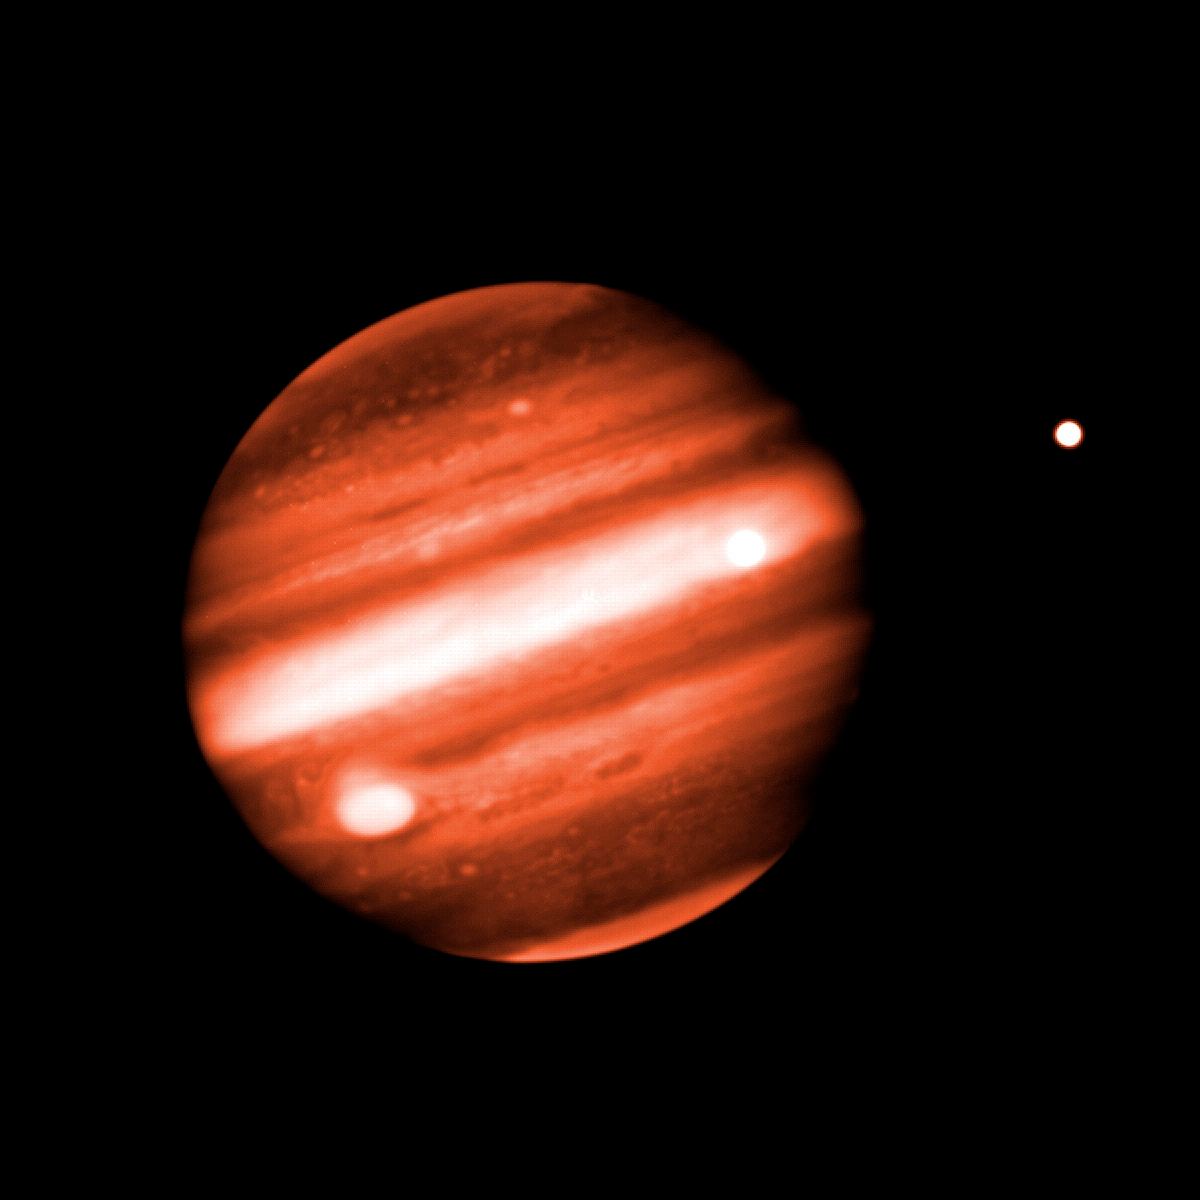

Jupiter in Near-Infrared

Two of Jupiter's Galilean moons are visible in this image as well: Europa is the bright "star" to the right of Jupiter, and Io is the bright spot projected against the equatorial cloud bands towards the right edge of the disk. They can be seen to move in their orbits in the animation. Note: This image is part of an image sequence that demonstrates Jupiter's rotation. This movie can be found here.

Technical Details:
Jupiter was imaged at a wavelength of 1.69 microns using the Gemini Near-Infrared Imager (NIRI) on December 13, 2002 at 16:00 UT. This image is a combination of 20 individual 0.4-second exposures, which together make the equivalent of an 8-second exposure.

Credit: International Gemini Observatory